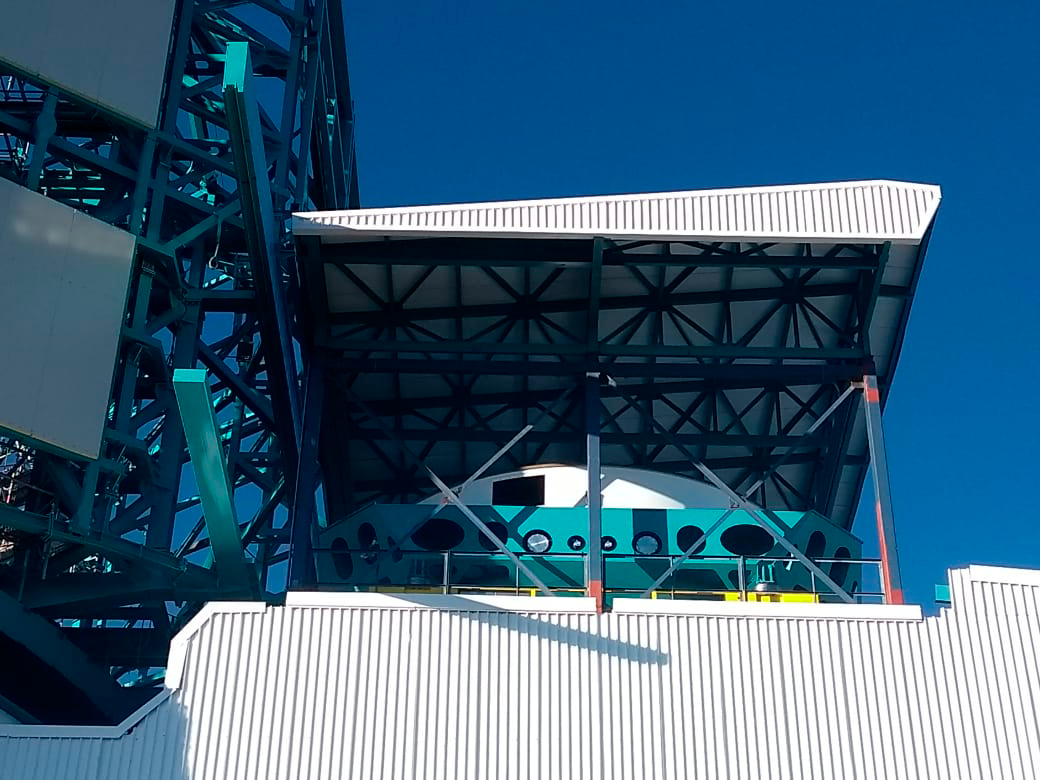

Integration of M1M3 Surrogate with Cell and Cart

On Cerro Pachón, the Primary/Tertiary Mirror (M1M3) surrogate has been integrated with the M1M3 cell on the transport cart in the LSST Summit Facility building. The surrogate is a steel structure that simulates the mass and center of gravity of the glass M1M3 mirror, and it will be used for testing of the mirror support and control system during integration of the M1M3 Mirror cell assembly, as well as initial on-telescope testing.This photo shows tests of the vertical platform lift, which is used to transport the mirror, cell, and cart between the maintenance floor and the telescope floor of the observatory.

Credit: Rubin Observatory/NSF/AURA